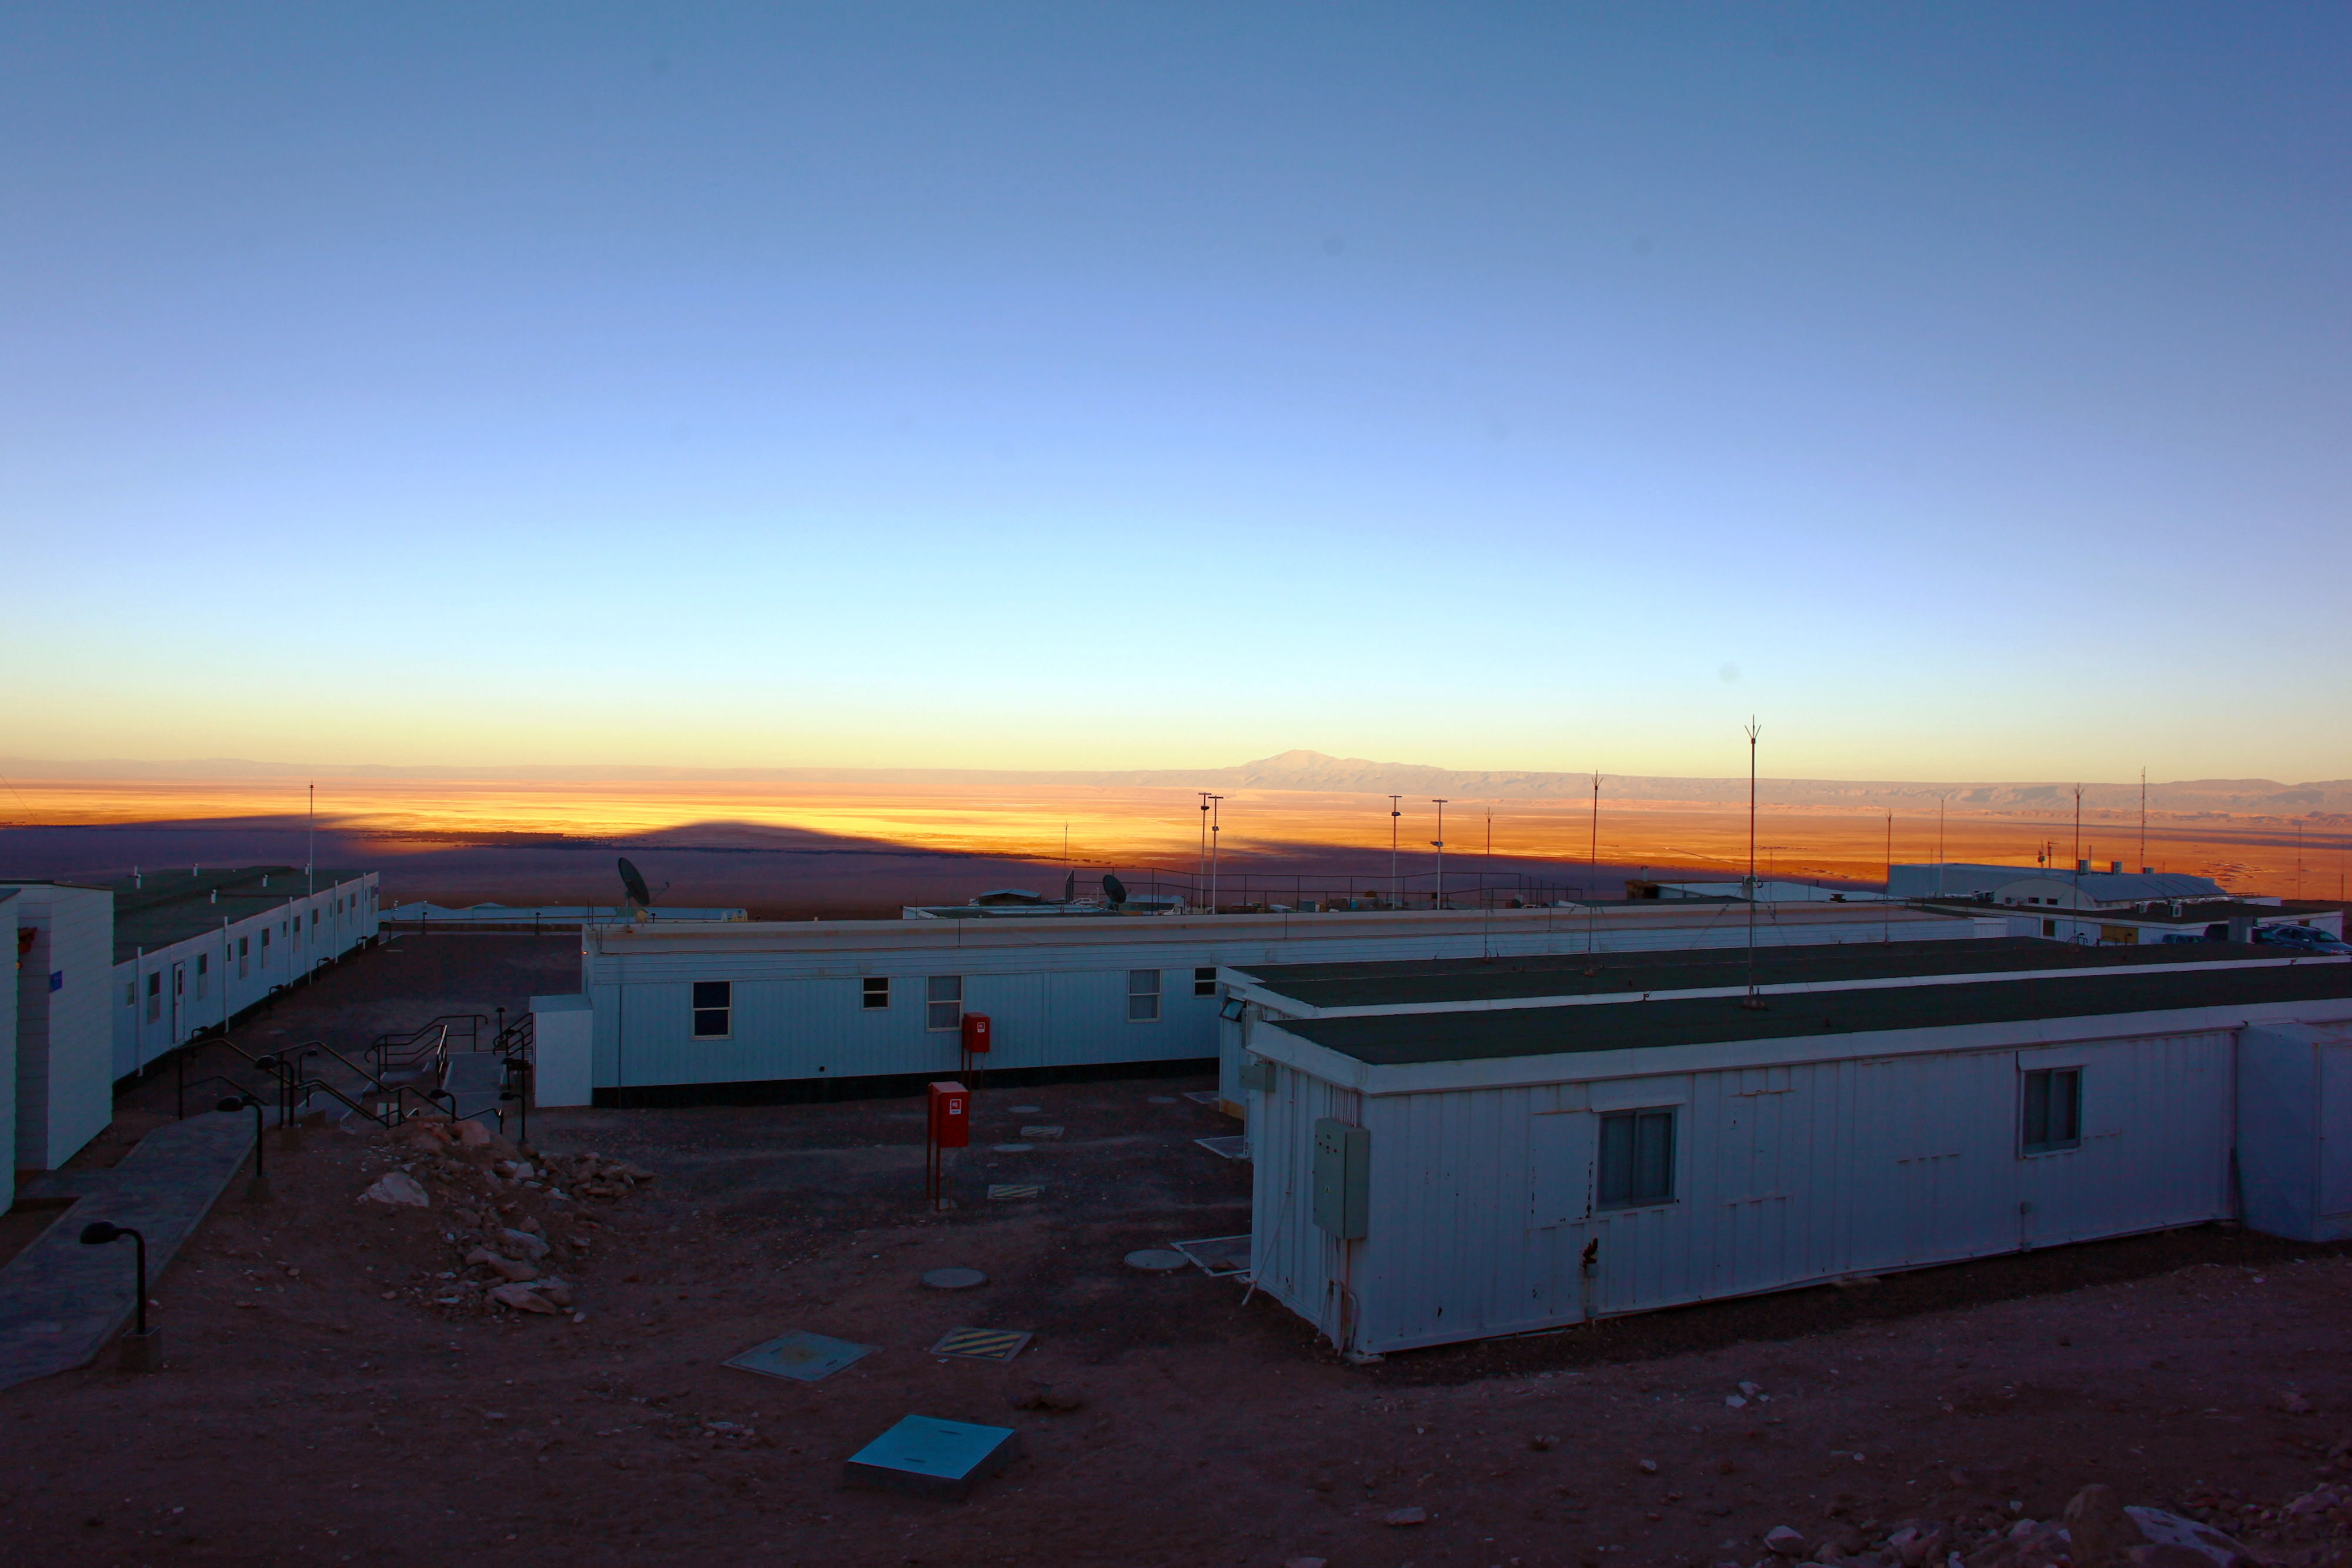

ALMA Operations Support Facility

This image shows the ALMA Operations Support Facility (OSF), located 2900 metres above sea level in the foothills of the Chilean Andes, near San Pedro de Atacama.

Credit: ESO